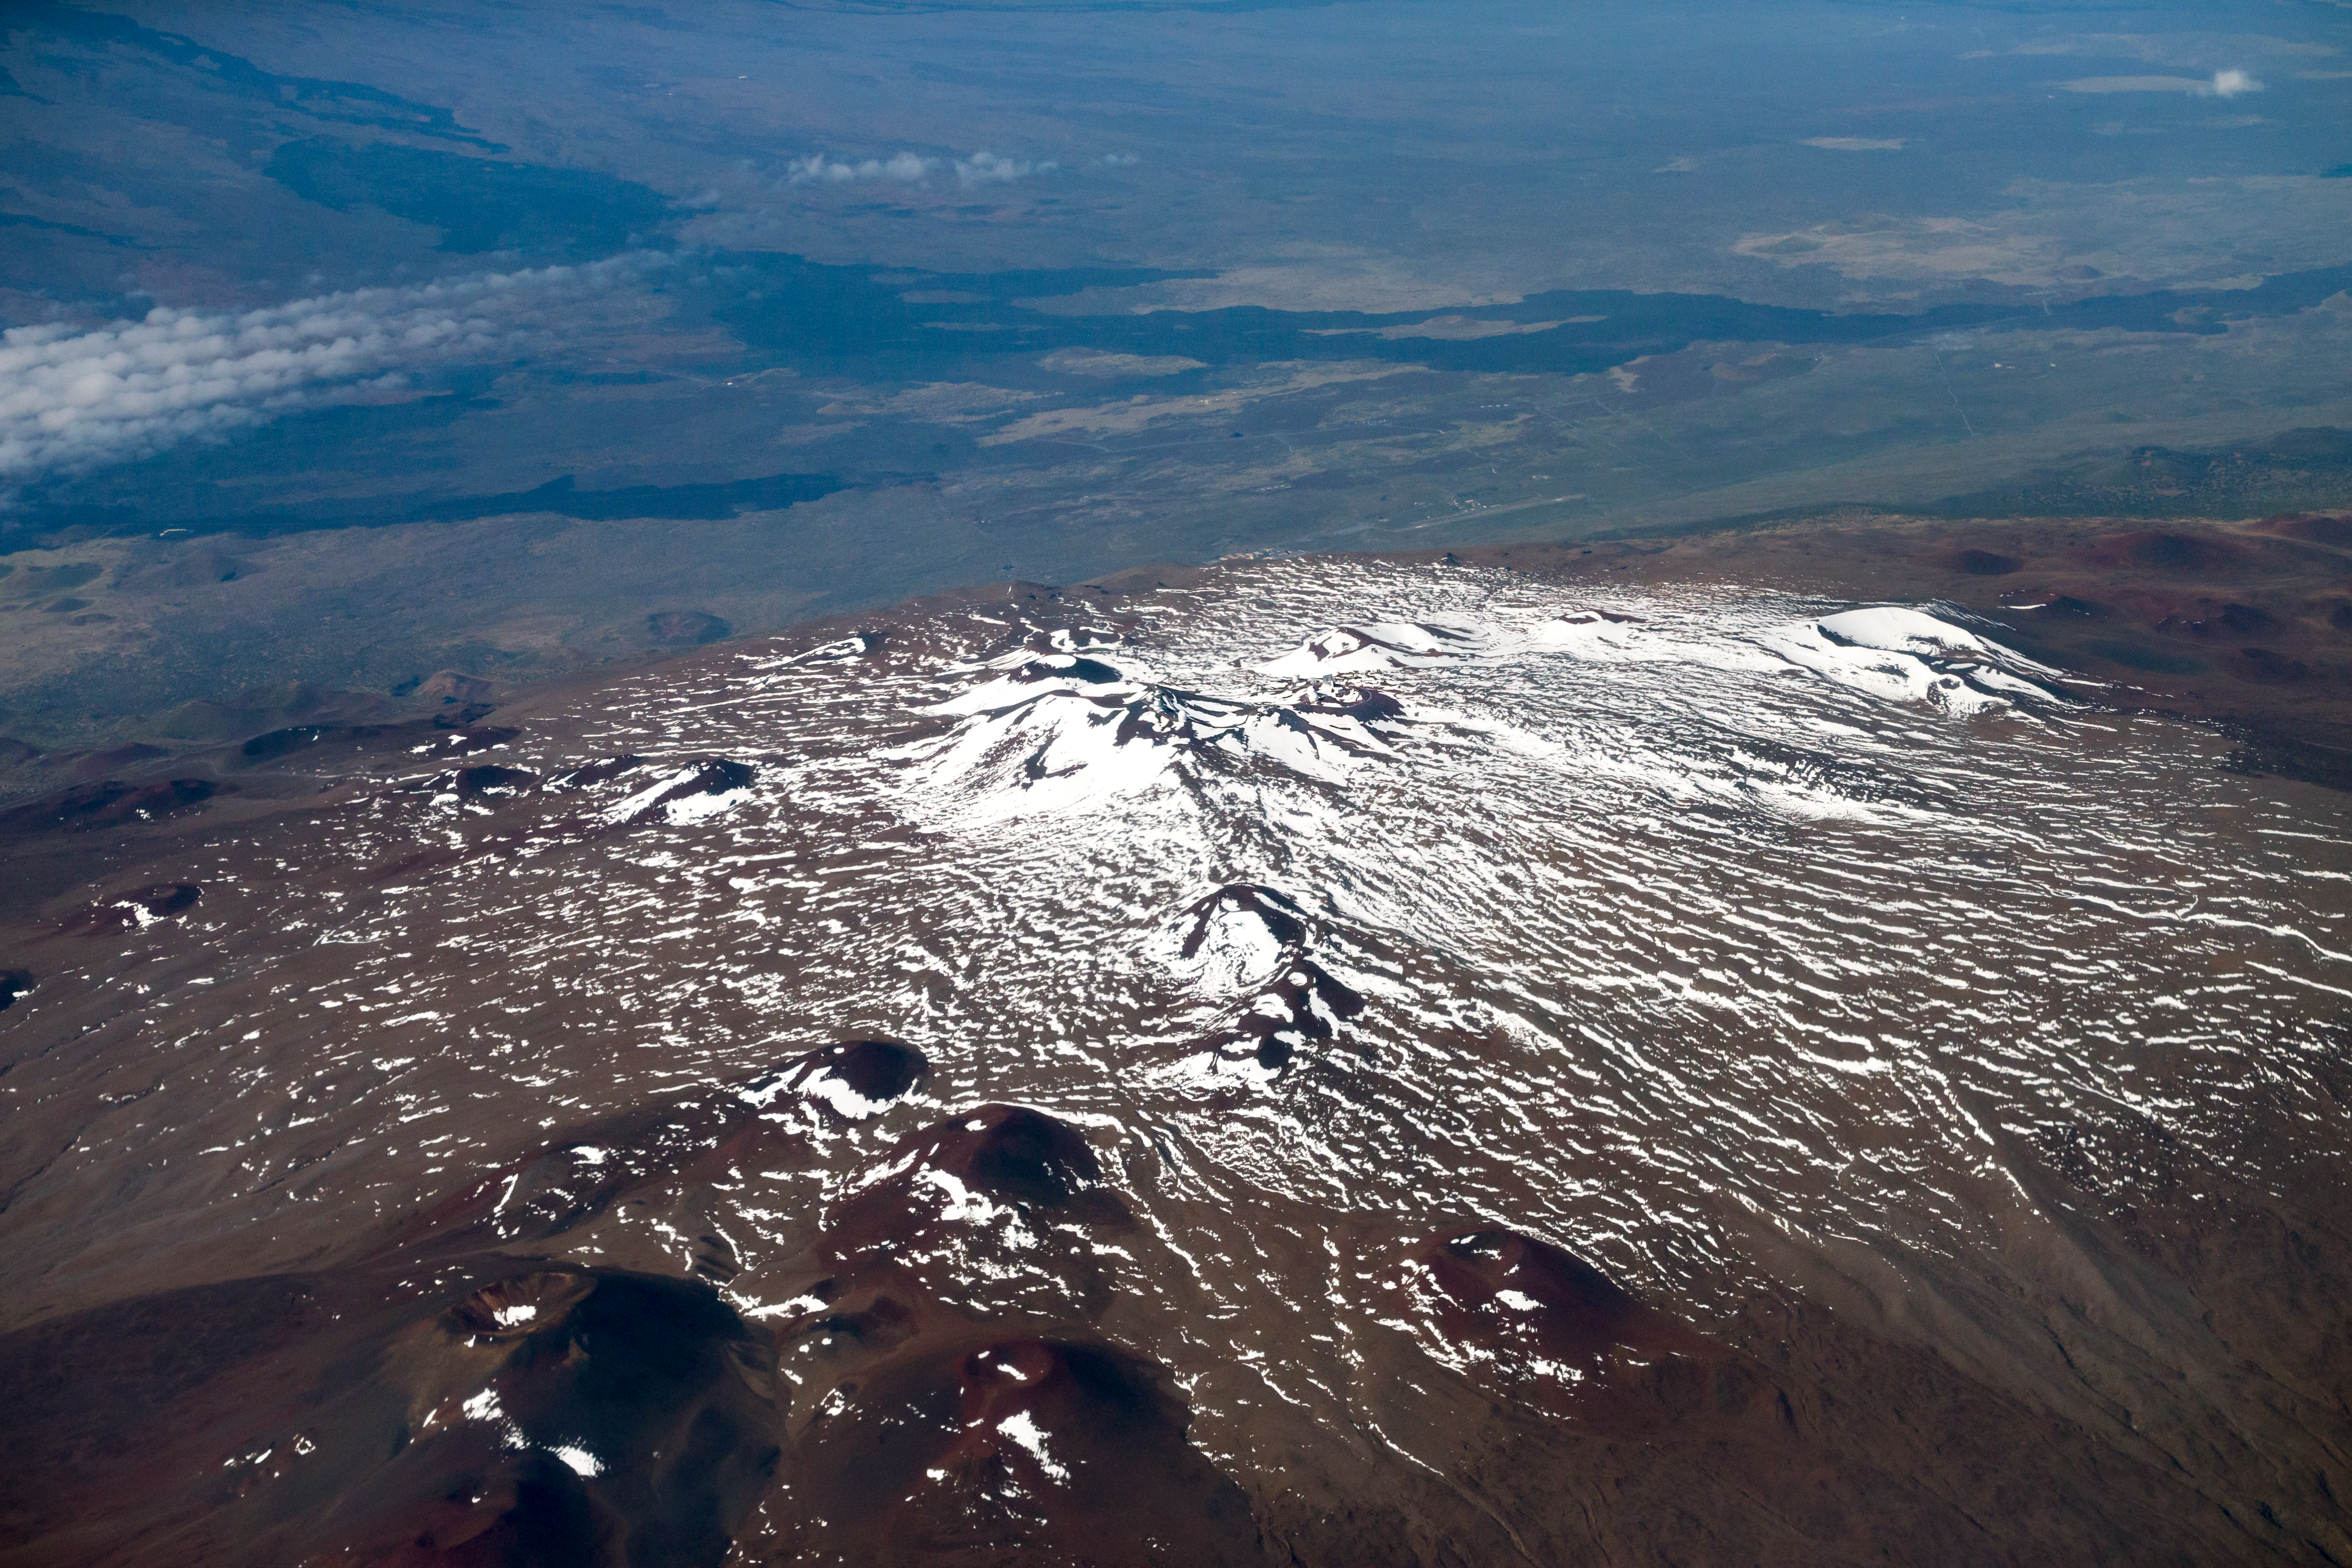

Maunakea summit - snow

Aerial view of the summit of Maunakea.

Credit: International Gemini Observatory/NSF NOIRLab/AURA/J. Pollard